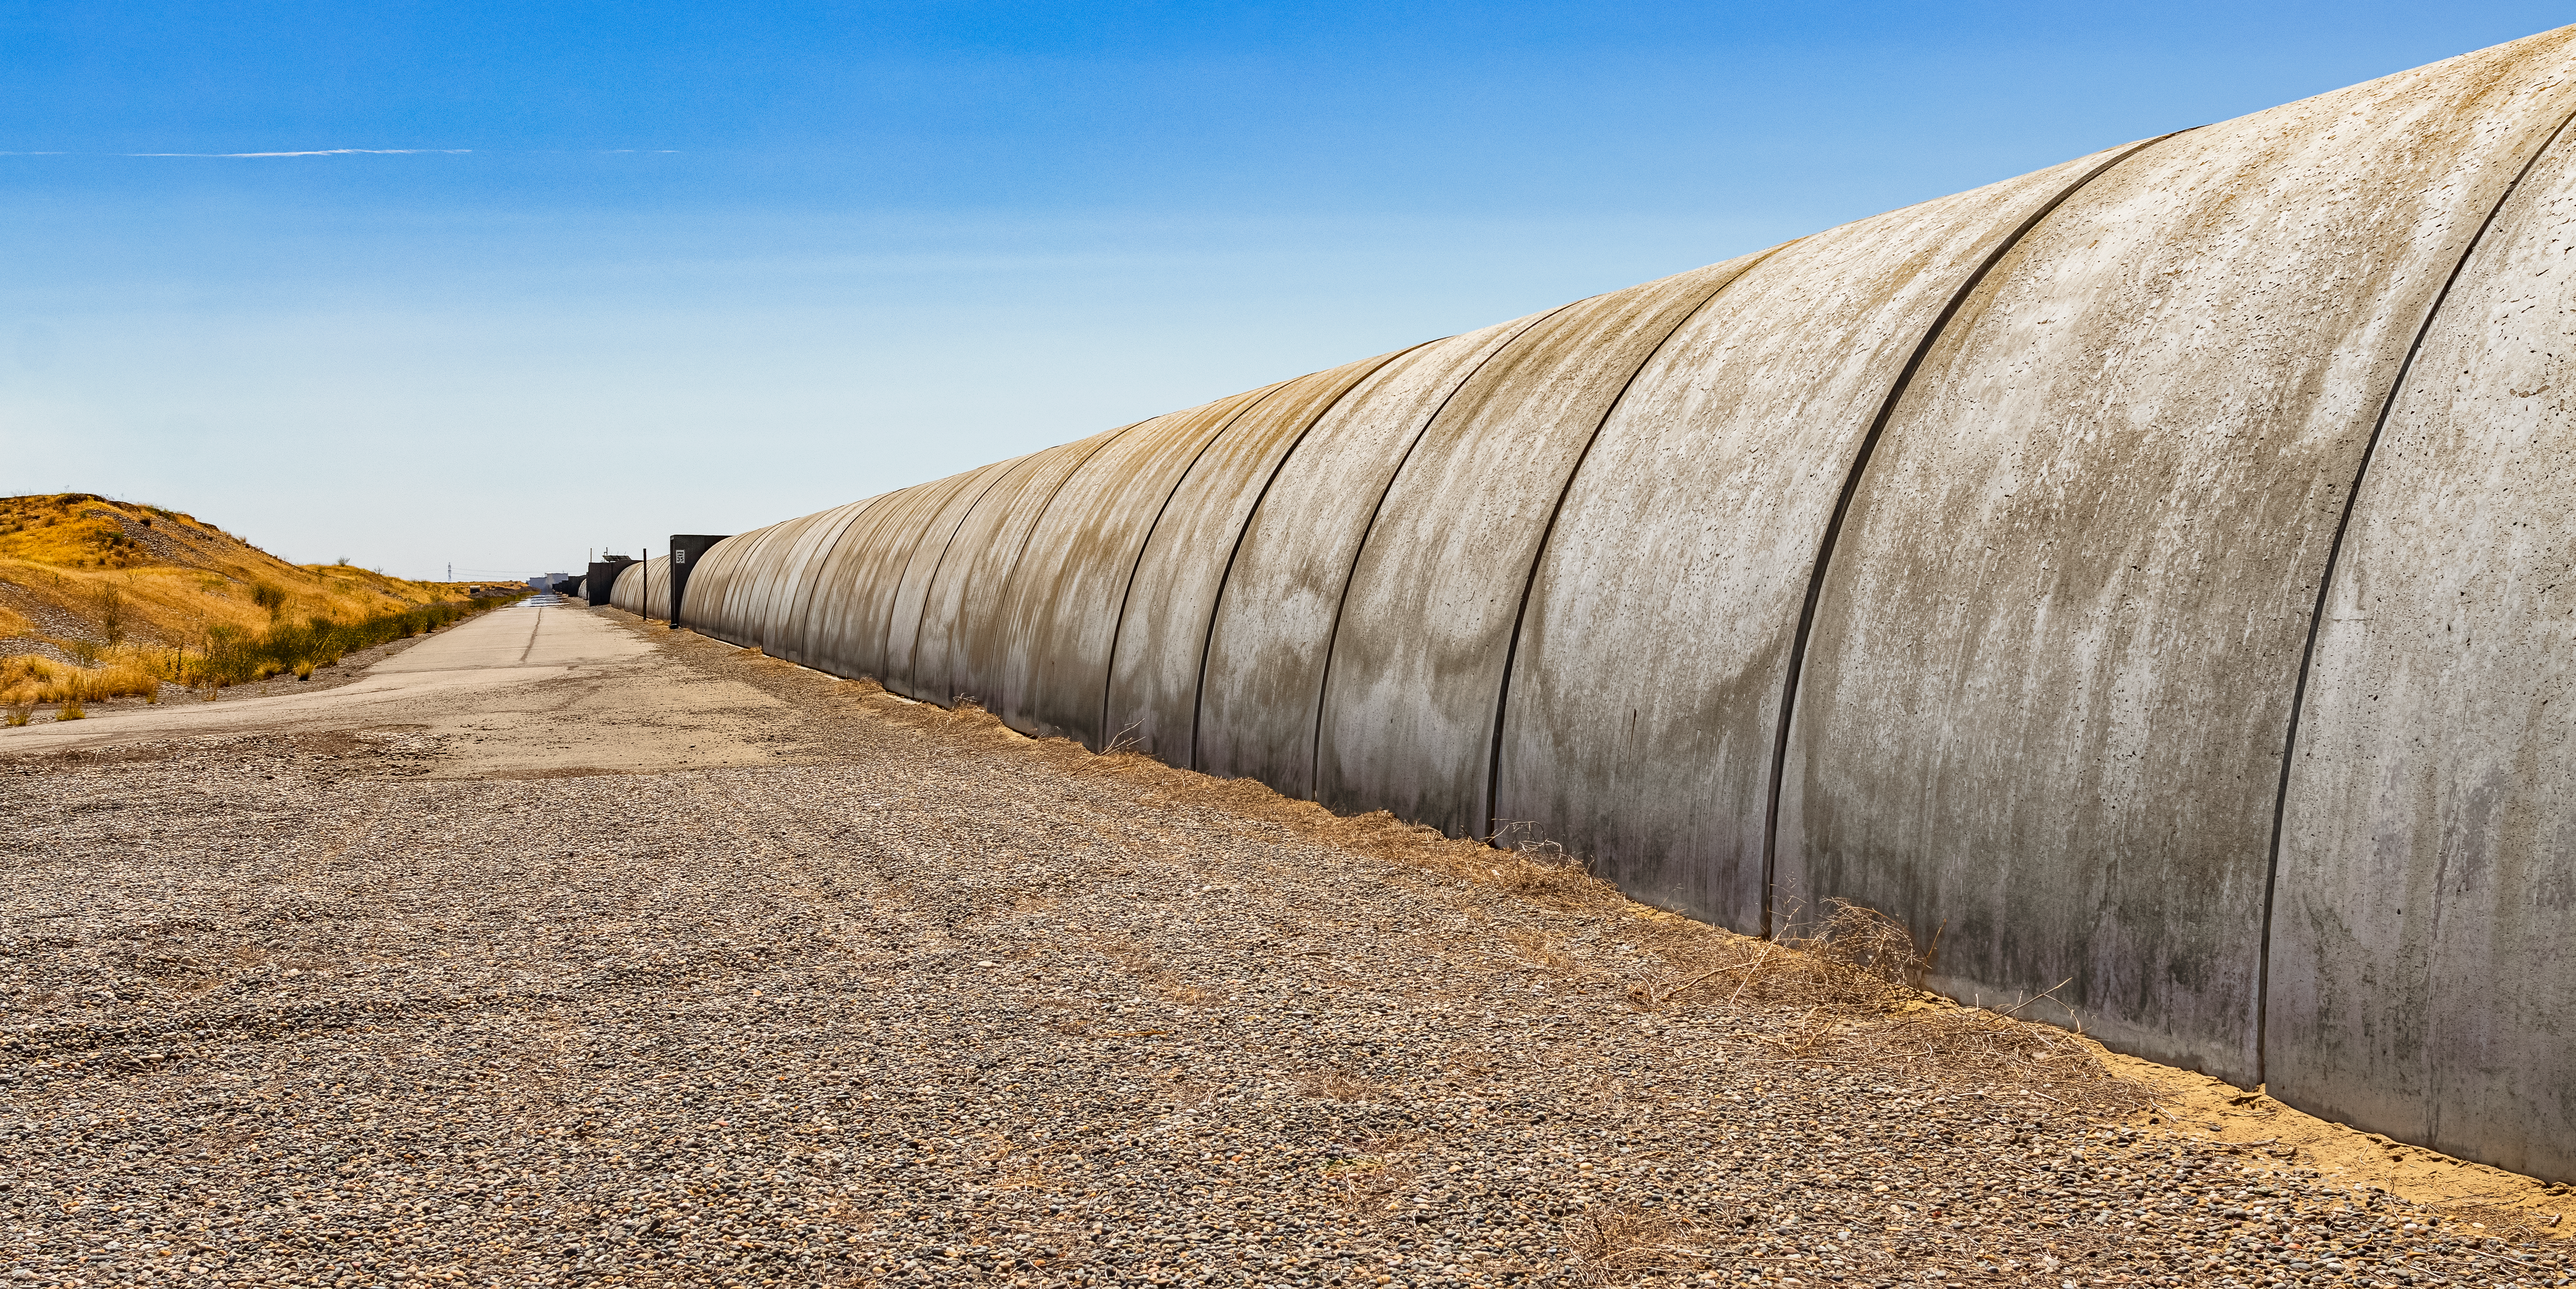

LIGO at Hanford, Washington

LIGO, the Laser Interferometer Gravitational-Wave Observatory, consists of two widely-separated interferometers within the United States — one in Hanford, Washington and the other in Livingston, Louisiana — operated in unison to detect gravitational waves. Here the Hanford facility is seen. LIGO was designed to open the field of gravitational-wave astrophysics through the direct detection of gravitational waves predicted by Einstein’s General Theory of Relativity. The multi-kilometer-scale gravitational wave detectors use laser interferometry to measure the minute ripples in space-time caused by passing gravitational waves from cataclysmic cosmic events such as colliding neutron stars or black holes, or by supernovae.

Credit: NOIRLab/LIGO/NSF/AURA/T. Matsopoulos